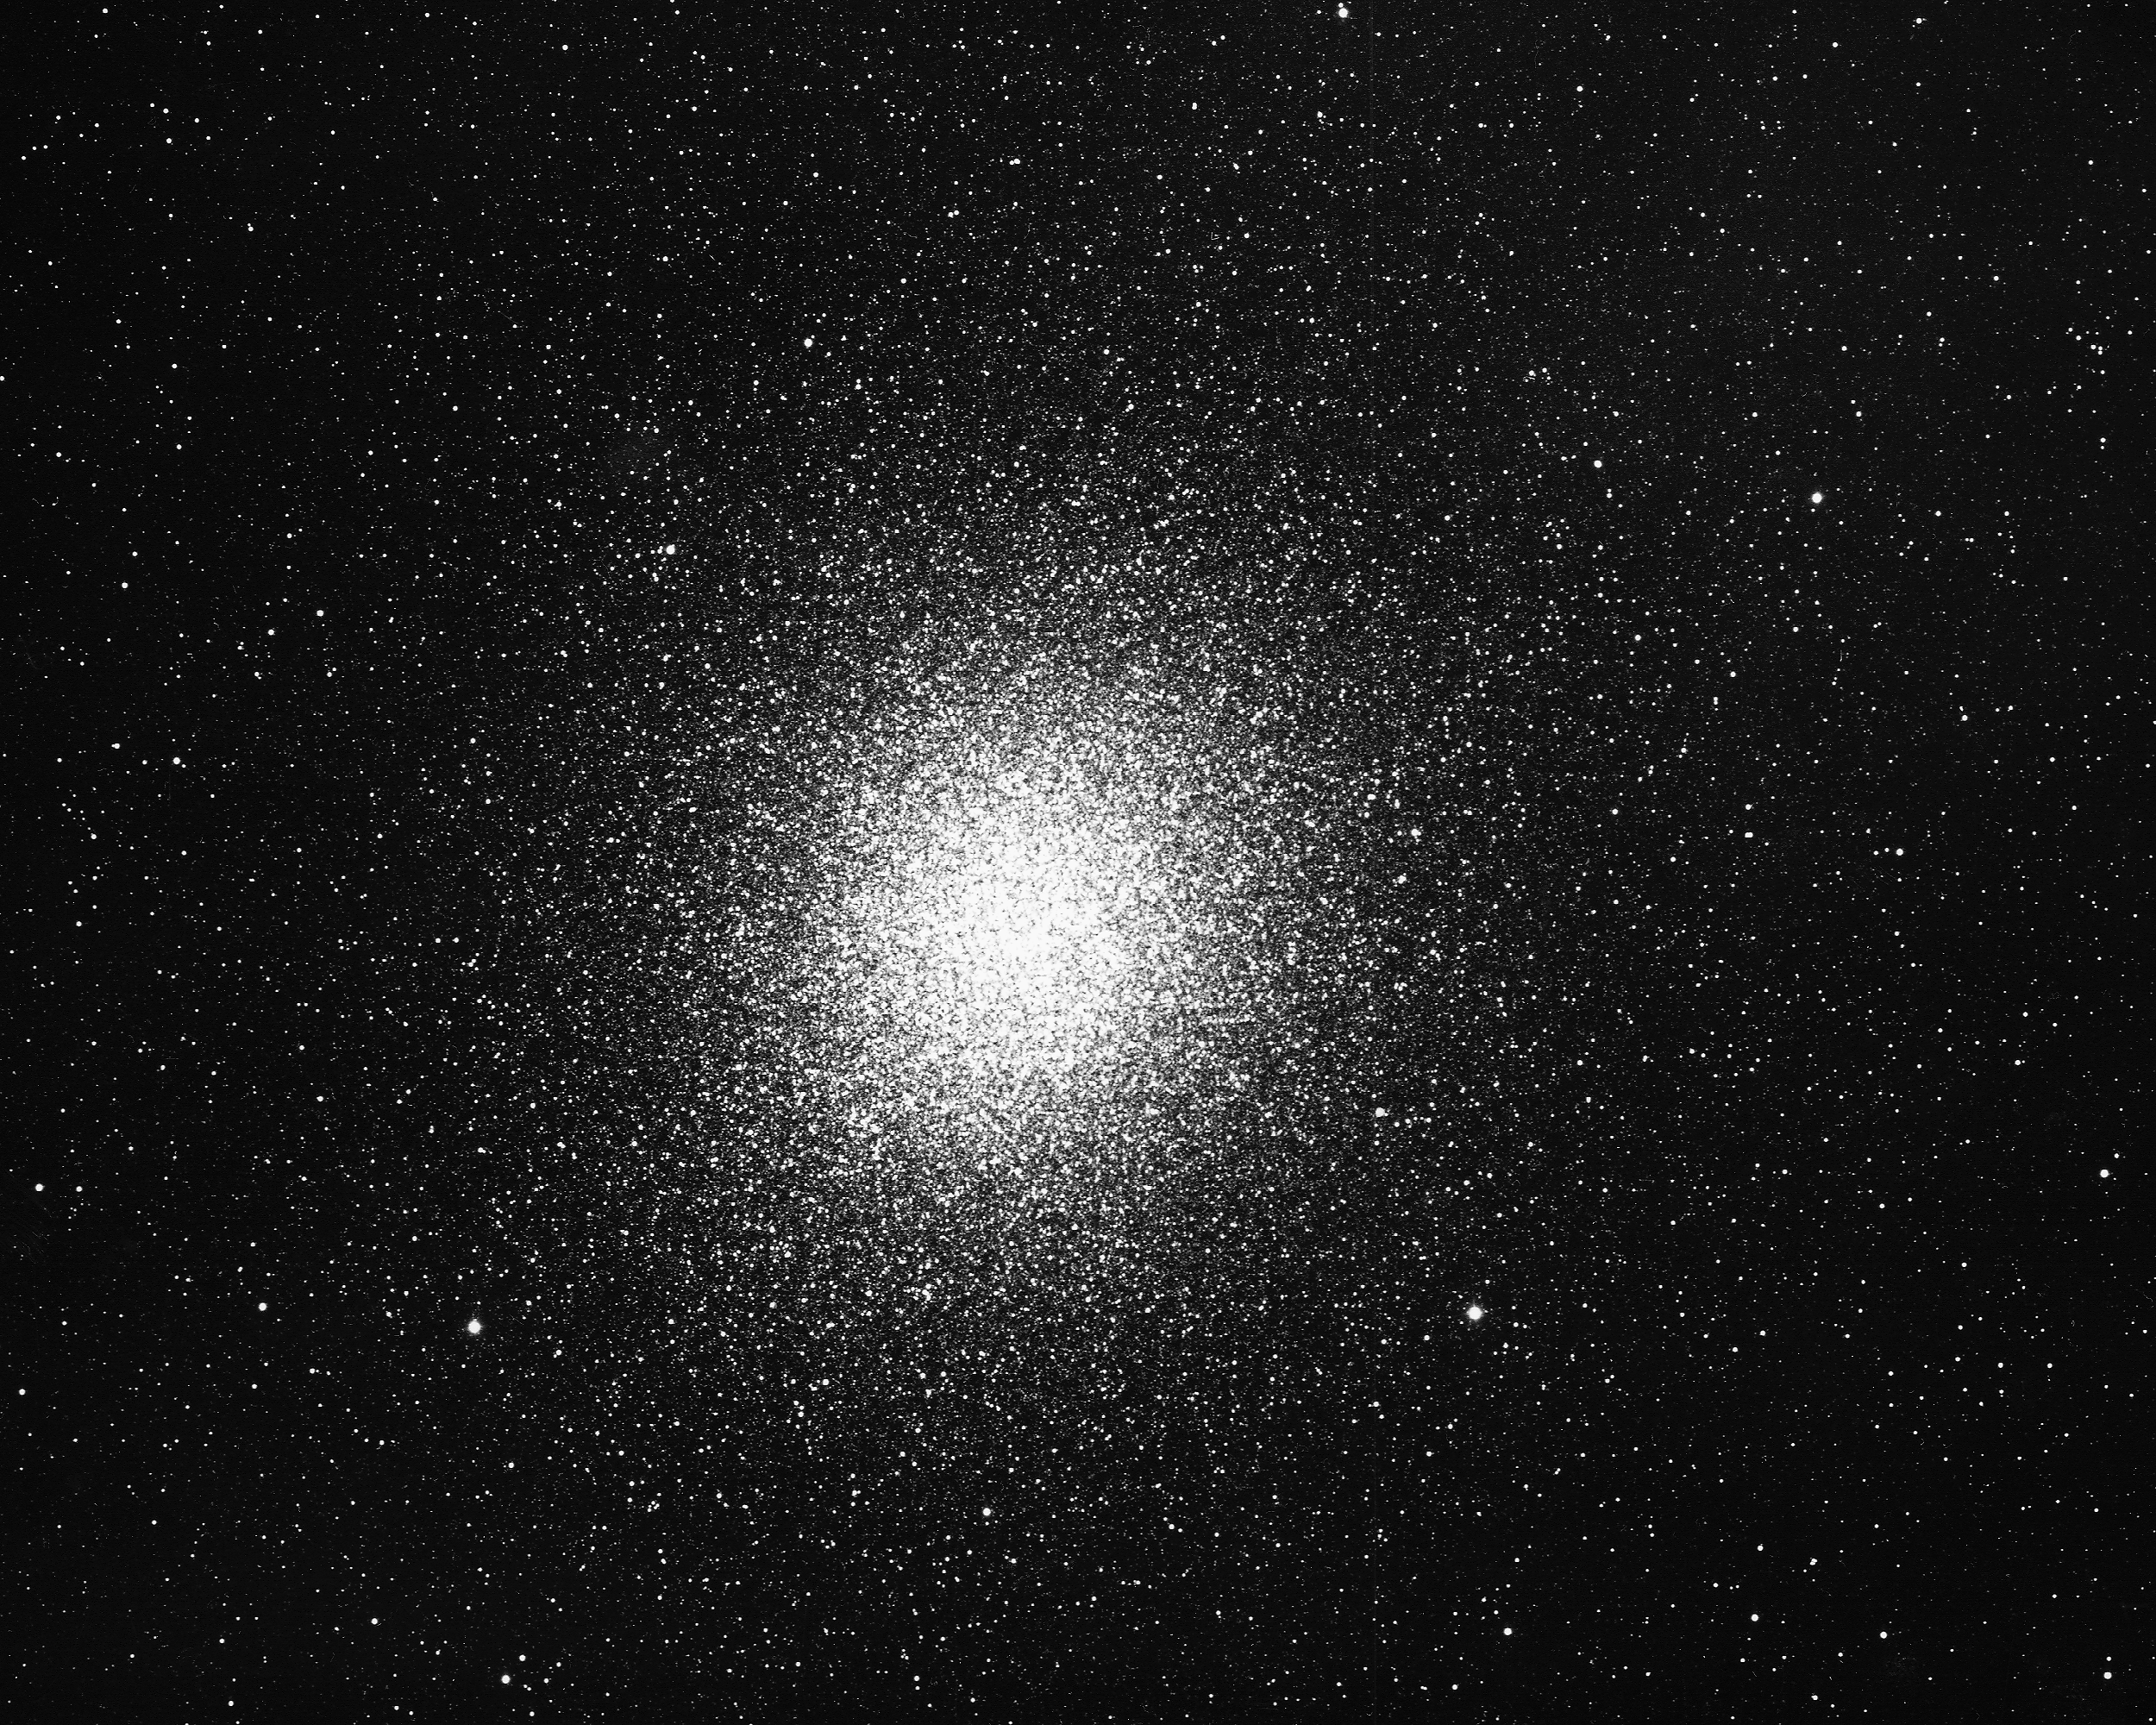

Omega Centauri, NGC 5139

Omega Centauri, NGC5139, a globular cluster in the constellation Centaurus, as seen by the CTIO 4-meter telescope in 1975. Only 17000 light-years away and containing more than one million stars within its 150 light-year diameter, Omega Cen is visible with the naked eye from the southern hemisphere and the southern part of the northern hemisphere. At the crowded center, stars may be as close together as one tenth of a light-year (note that our own nearest star is 4.3 light-years away).

Credit: NOIRLab/NSF/AURA